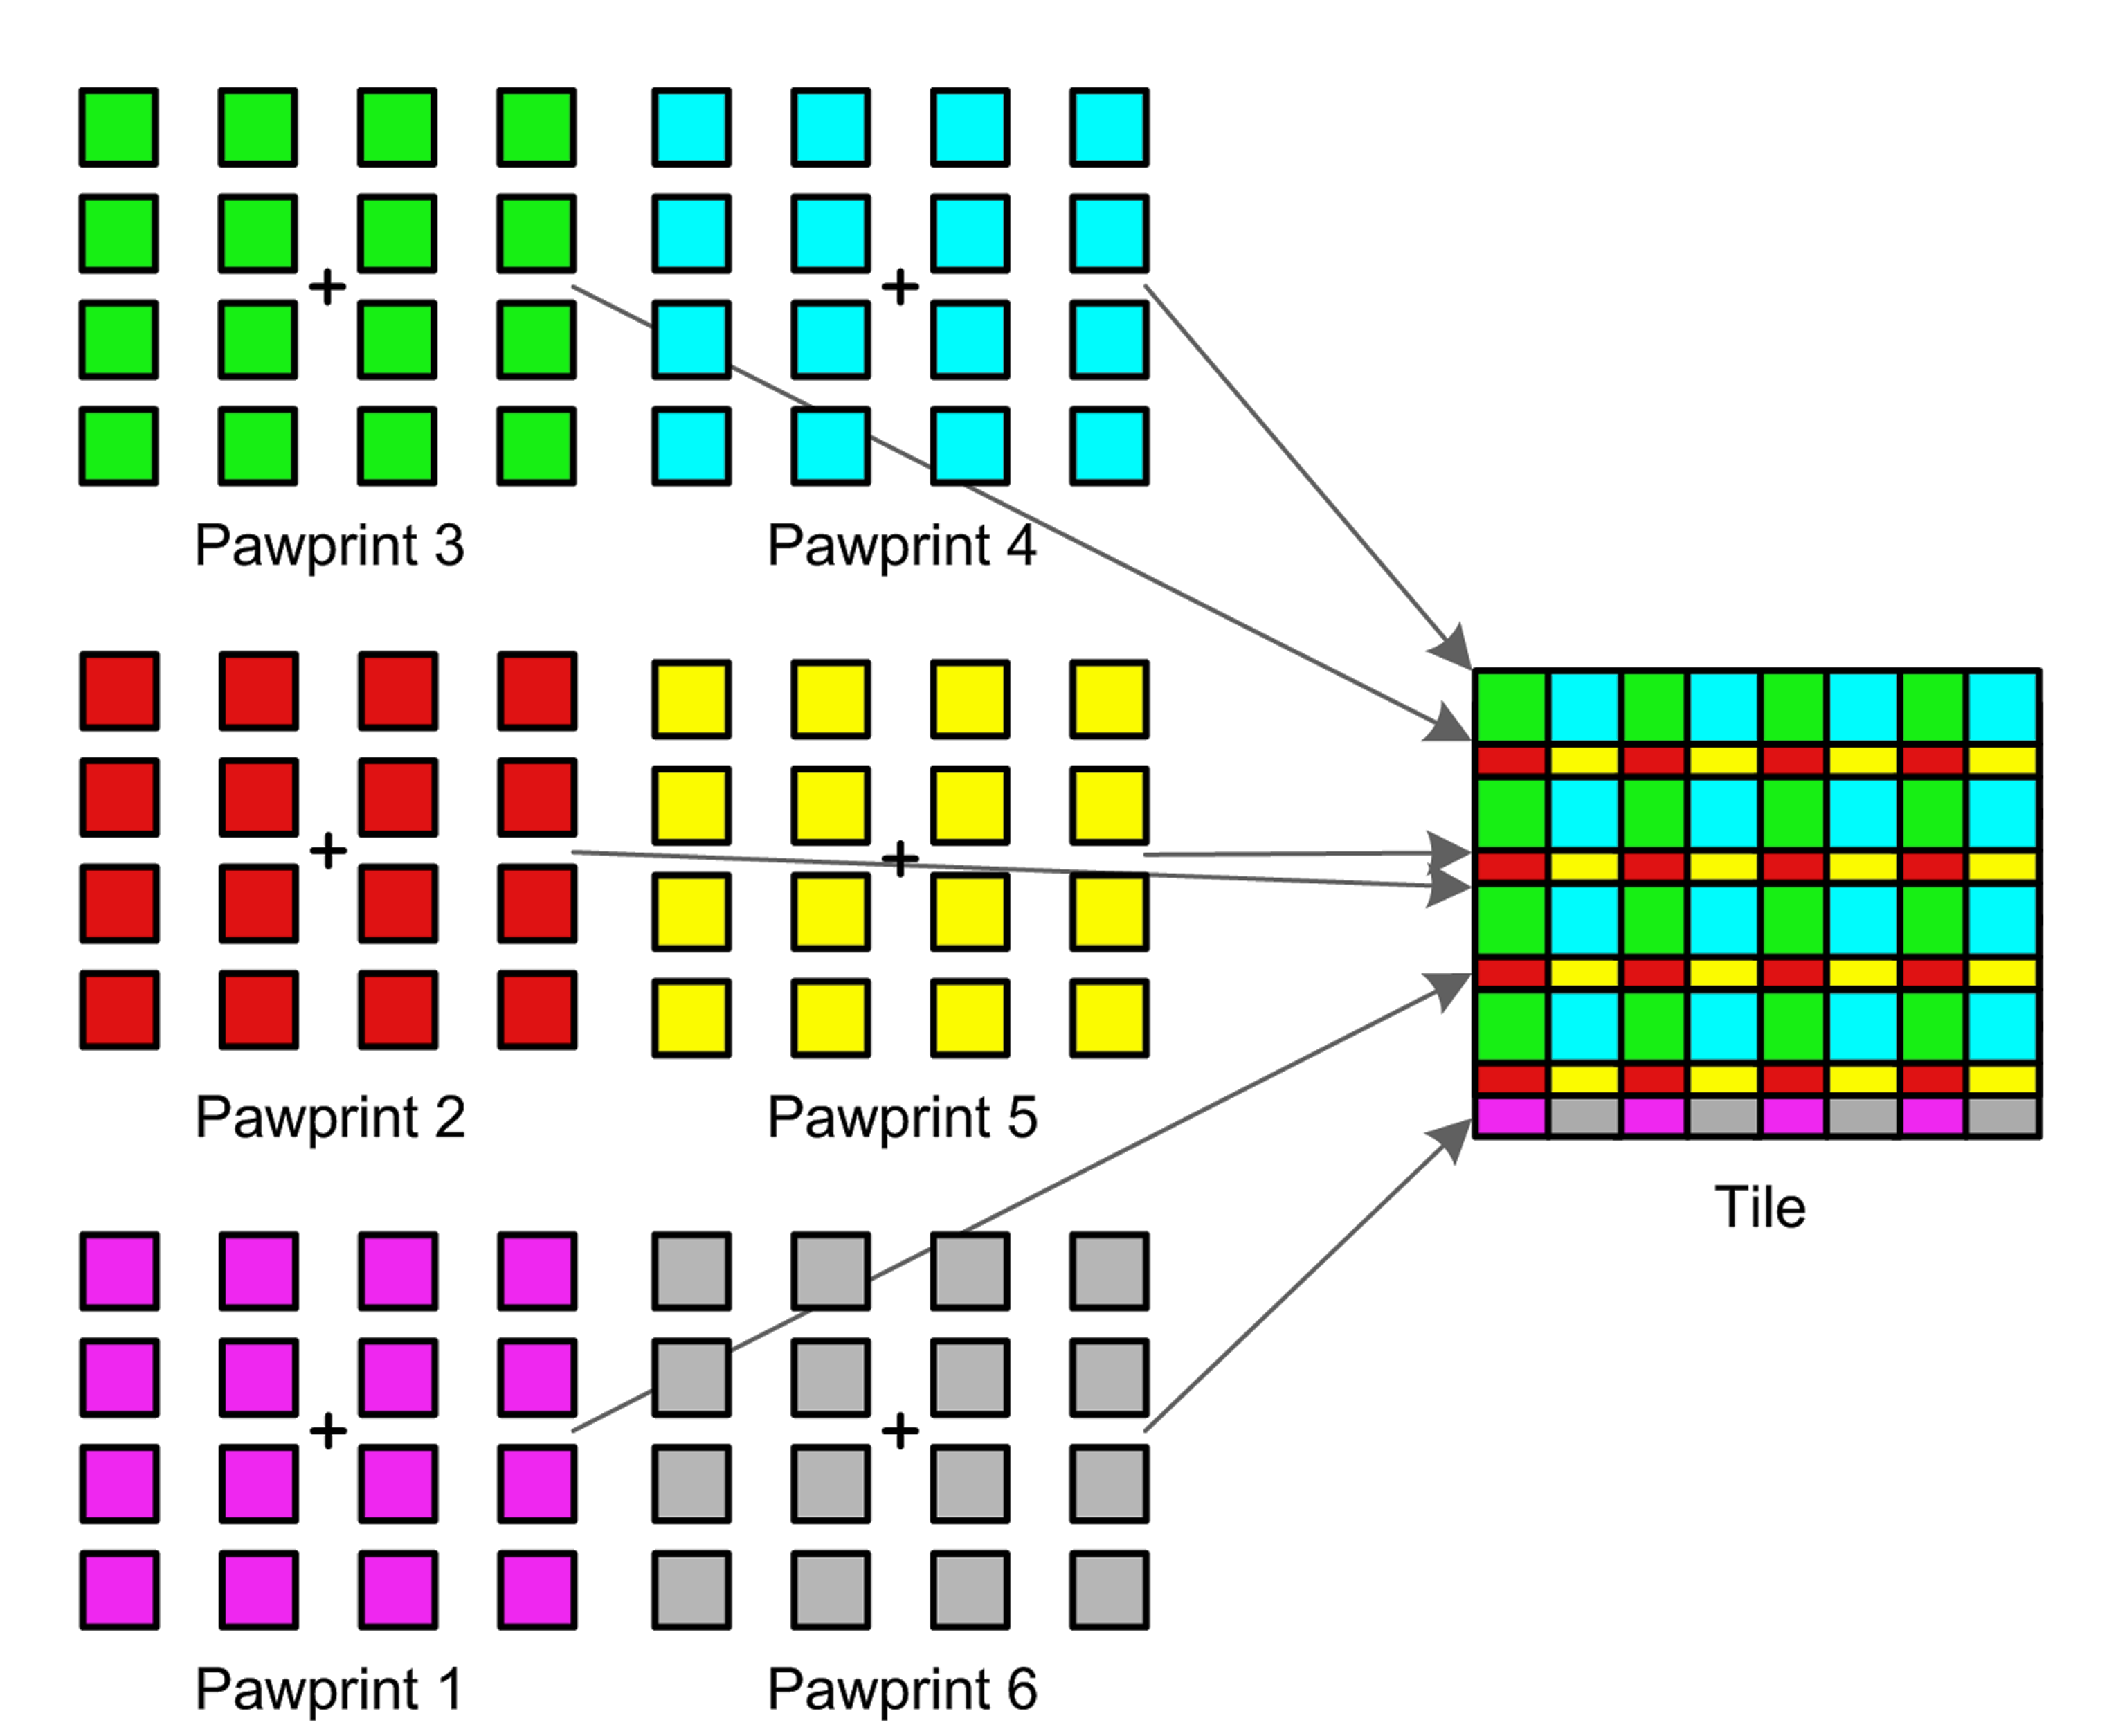

Building a VISTA image

Because the VISTA camera has large gaps between the chips multiple images need to be taken at slightly different pointings so that an image covering a contiguous piece of sky can be reconstructed. This picture shows how six different "paw print" exposures are combined to make one "tile", shown on the right.

Credit: VISTA/ESO